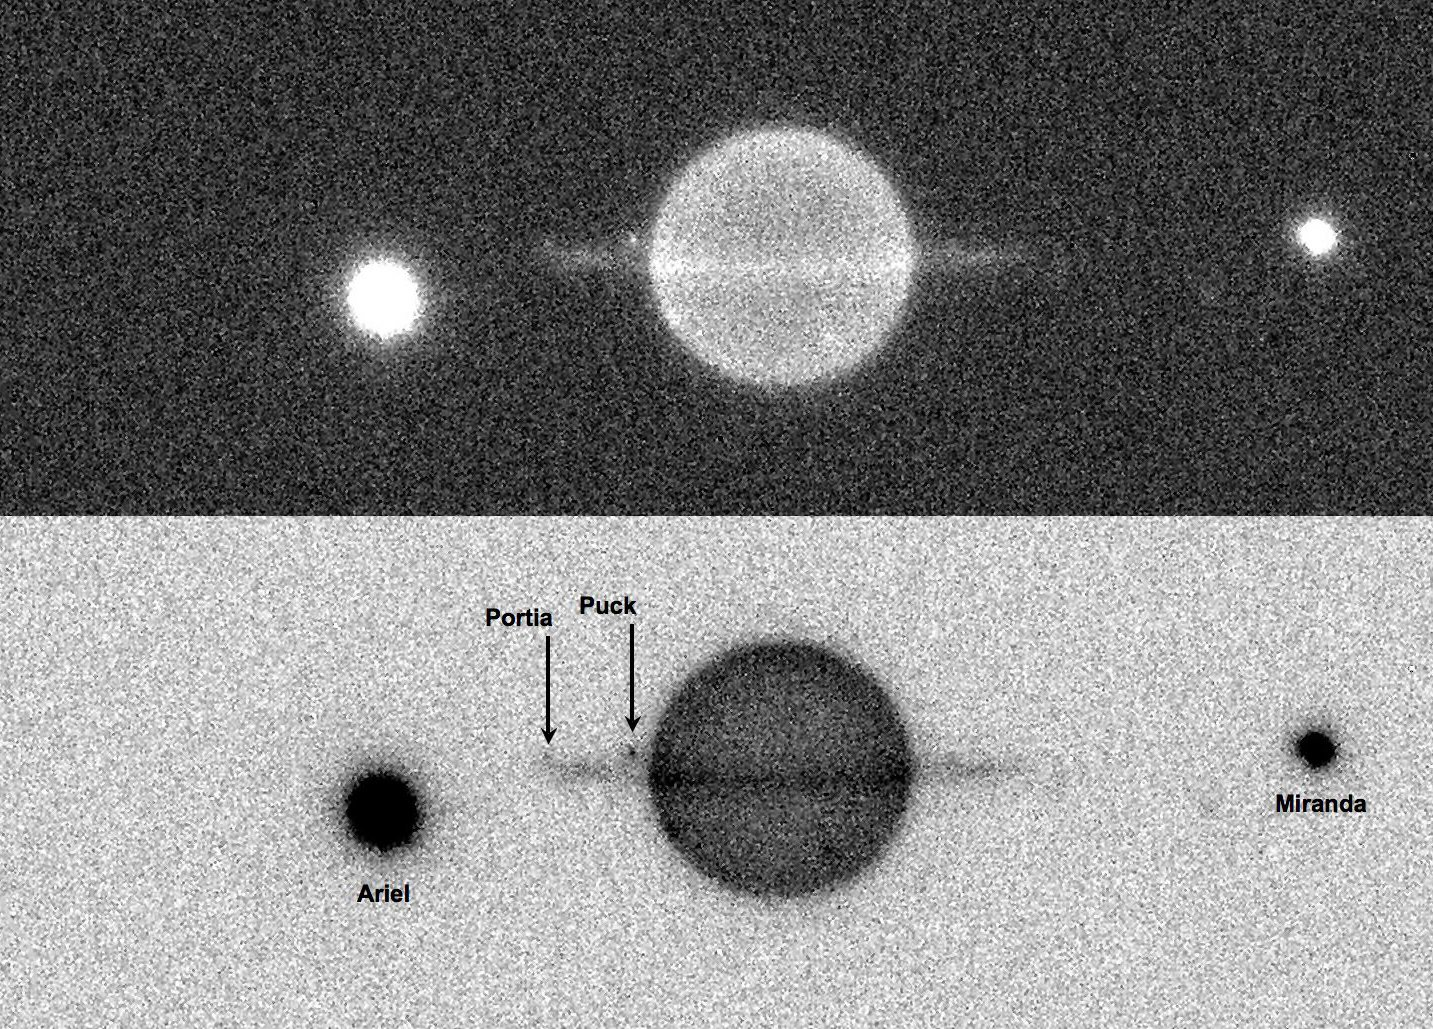

Uranus and satellites

An image of the planet Uranus (located 20 Astronomical units from Earth) obtained at the Very Large Telescope Observatory using the Adaptive Optics system NAOS and the near-infrared imager CONICA to capture high-contrast images of the giant planet and its system of satellites and rings during its 2008 equinox.

Every 42 years, the ring (and satellites) plane of Uranus crosses the Sun, providing us with a unique opportunity to observe the rings while they present their edge to us. Ring plane crossing also allow us to observe the rings form their dark side (i.e. while the Sun is illuminating them from the opposite side), so one can search for faint satellites, faint rings, or faint ring structures, which could not be seen otherwise. Ring Plane Crossings are also an excellent opportunity to observe mutual events between satellites such as eclipse or occultation phenomena.

The image above corresponds to a one minute exposure (maximum permitted time to prevent trailing of the moving satellites) obtained at 2.2 micron with a K band filter. The bandpass of this filter matches the absorption bands of methane, which is present in the atmosphere of Uranus, and has the effect of making the bright planet (almost) completely disappear from our images. Thanks to this observing trick, we can observe the faint rings and small satellites of Uranus, which would become invisible otherwise, lost in the glare of the planet. The bright spots on each side of Uranus are Miranda (~470km diam.) and Ariel (~1100km diam.), respectively to the right and left of the image. Two much smaller satellites can be seen just above the ring plane, to the left of the planet, the closer to Uranus being Puck (~150km diam.) and the other Portia (~100km), near the ring tip in this image.

A movie of these observations is also available. The movie shows an animation of this system of satellites over a two hour period. You can easily see the impact of fluctuating seeing conditions on the image quality. Under good seeing, both small satellites Puck and Portia becomes clearly visible when they move along their orbital path, while the images start to blur when the seeing conditions degrade.

Credit: ESO/C. Dumas, B. Sicardy, and J.-E. Arlot